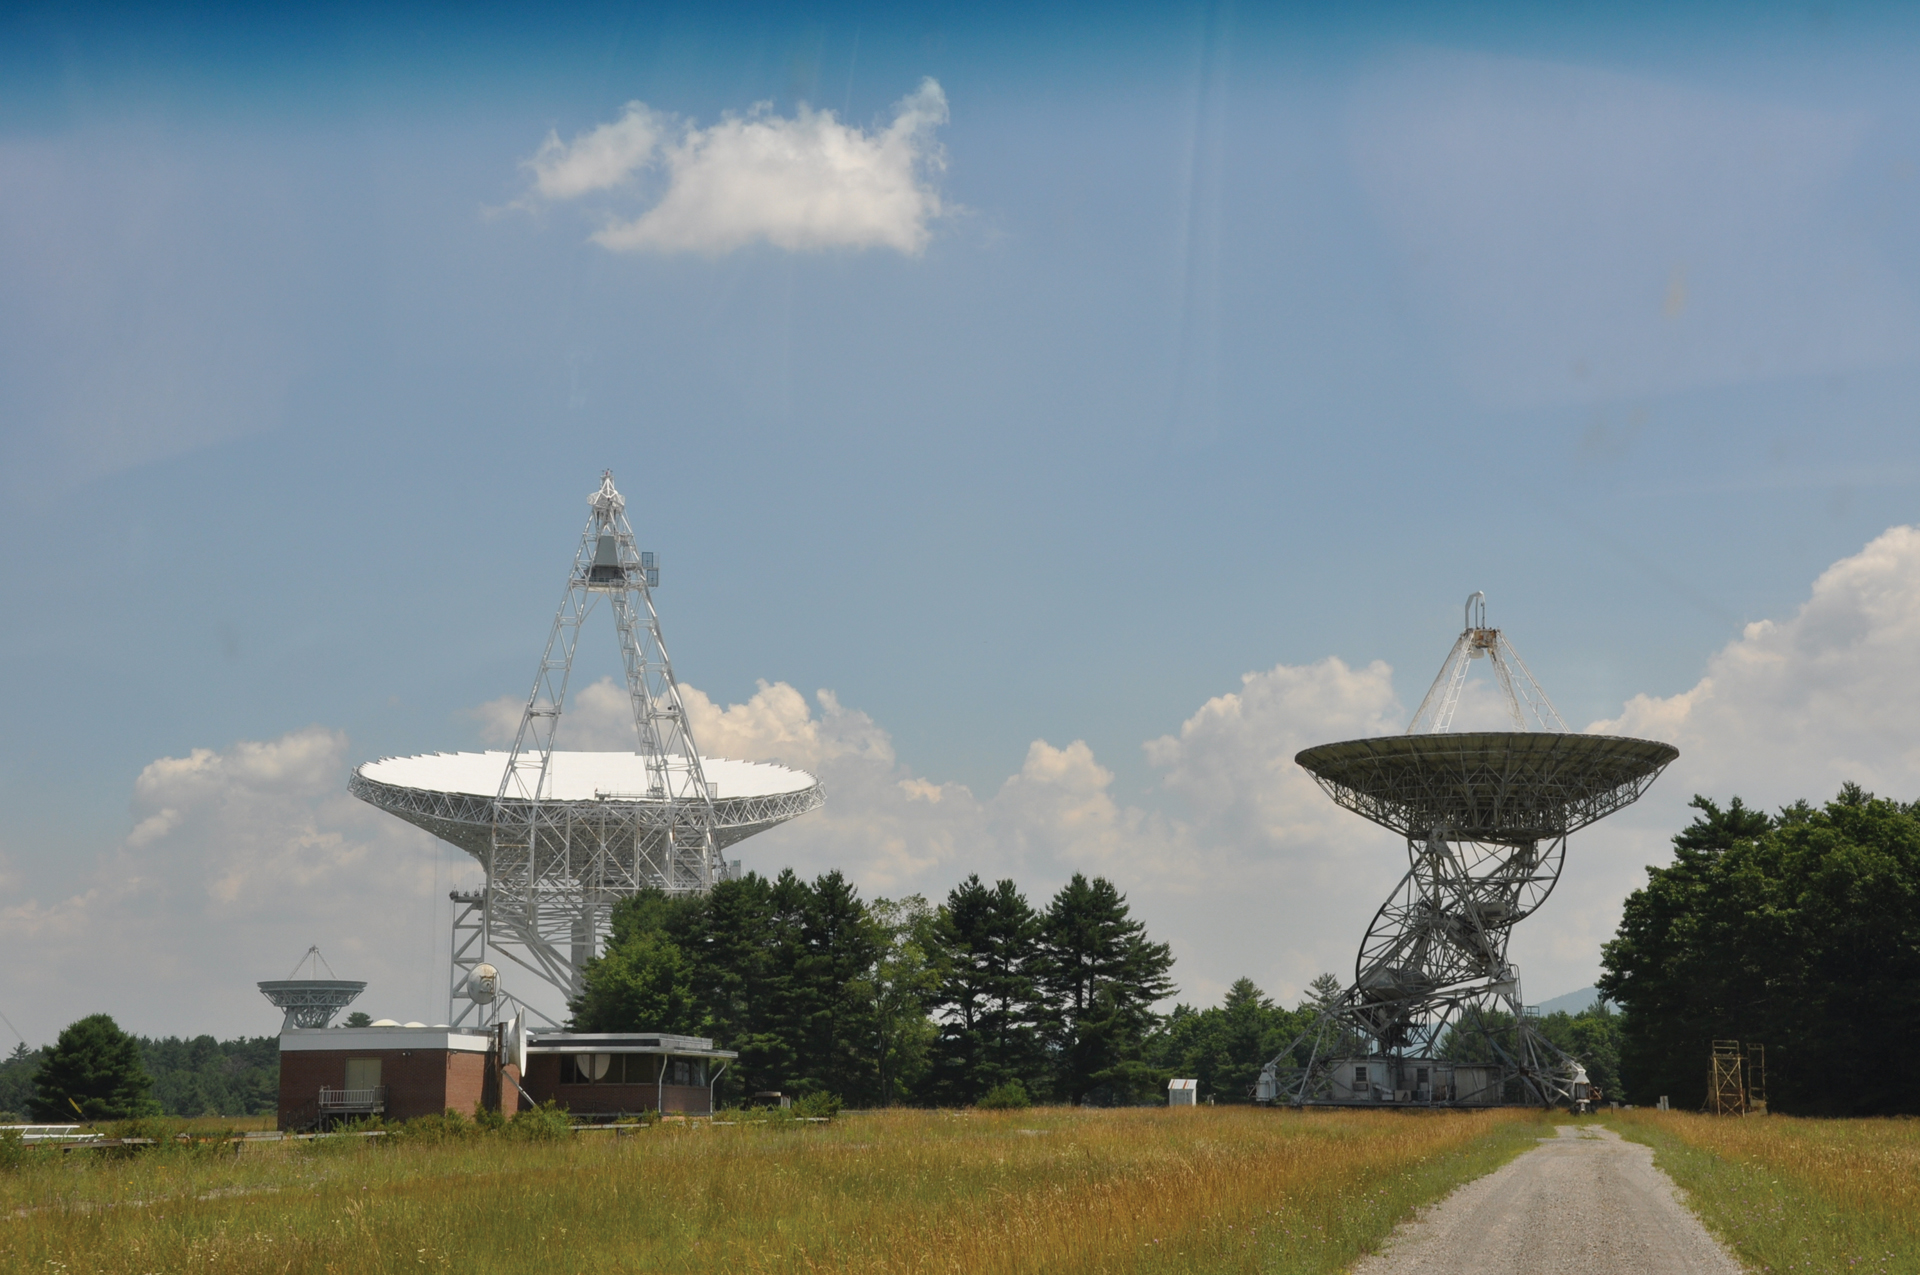

85-3 and the GBT

Recent photo of the Robert C. Byrd Green Bank Telescope and the 85-3, the third 85-foot telescope to join the Green Bank Interferometer, NRAO’s first array, built in 1964. The control room for the GBI is the brick building to the left of the 85-3 and houses the correlator and data recording devices for the GBI.

Credit: B. Saxton, NRAO/AUI/NSF